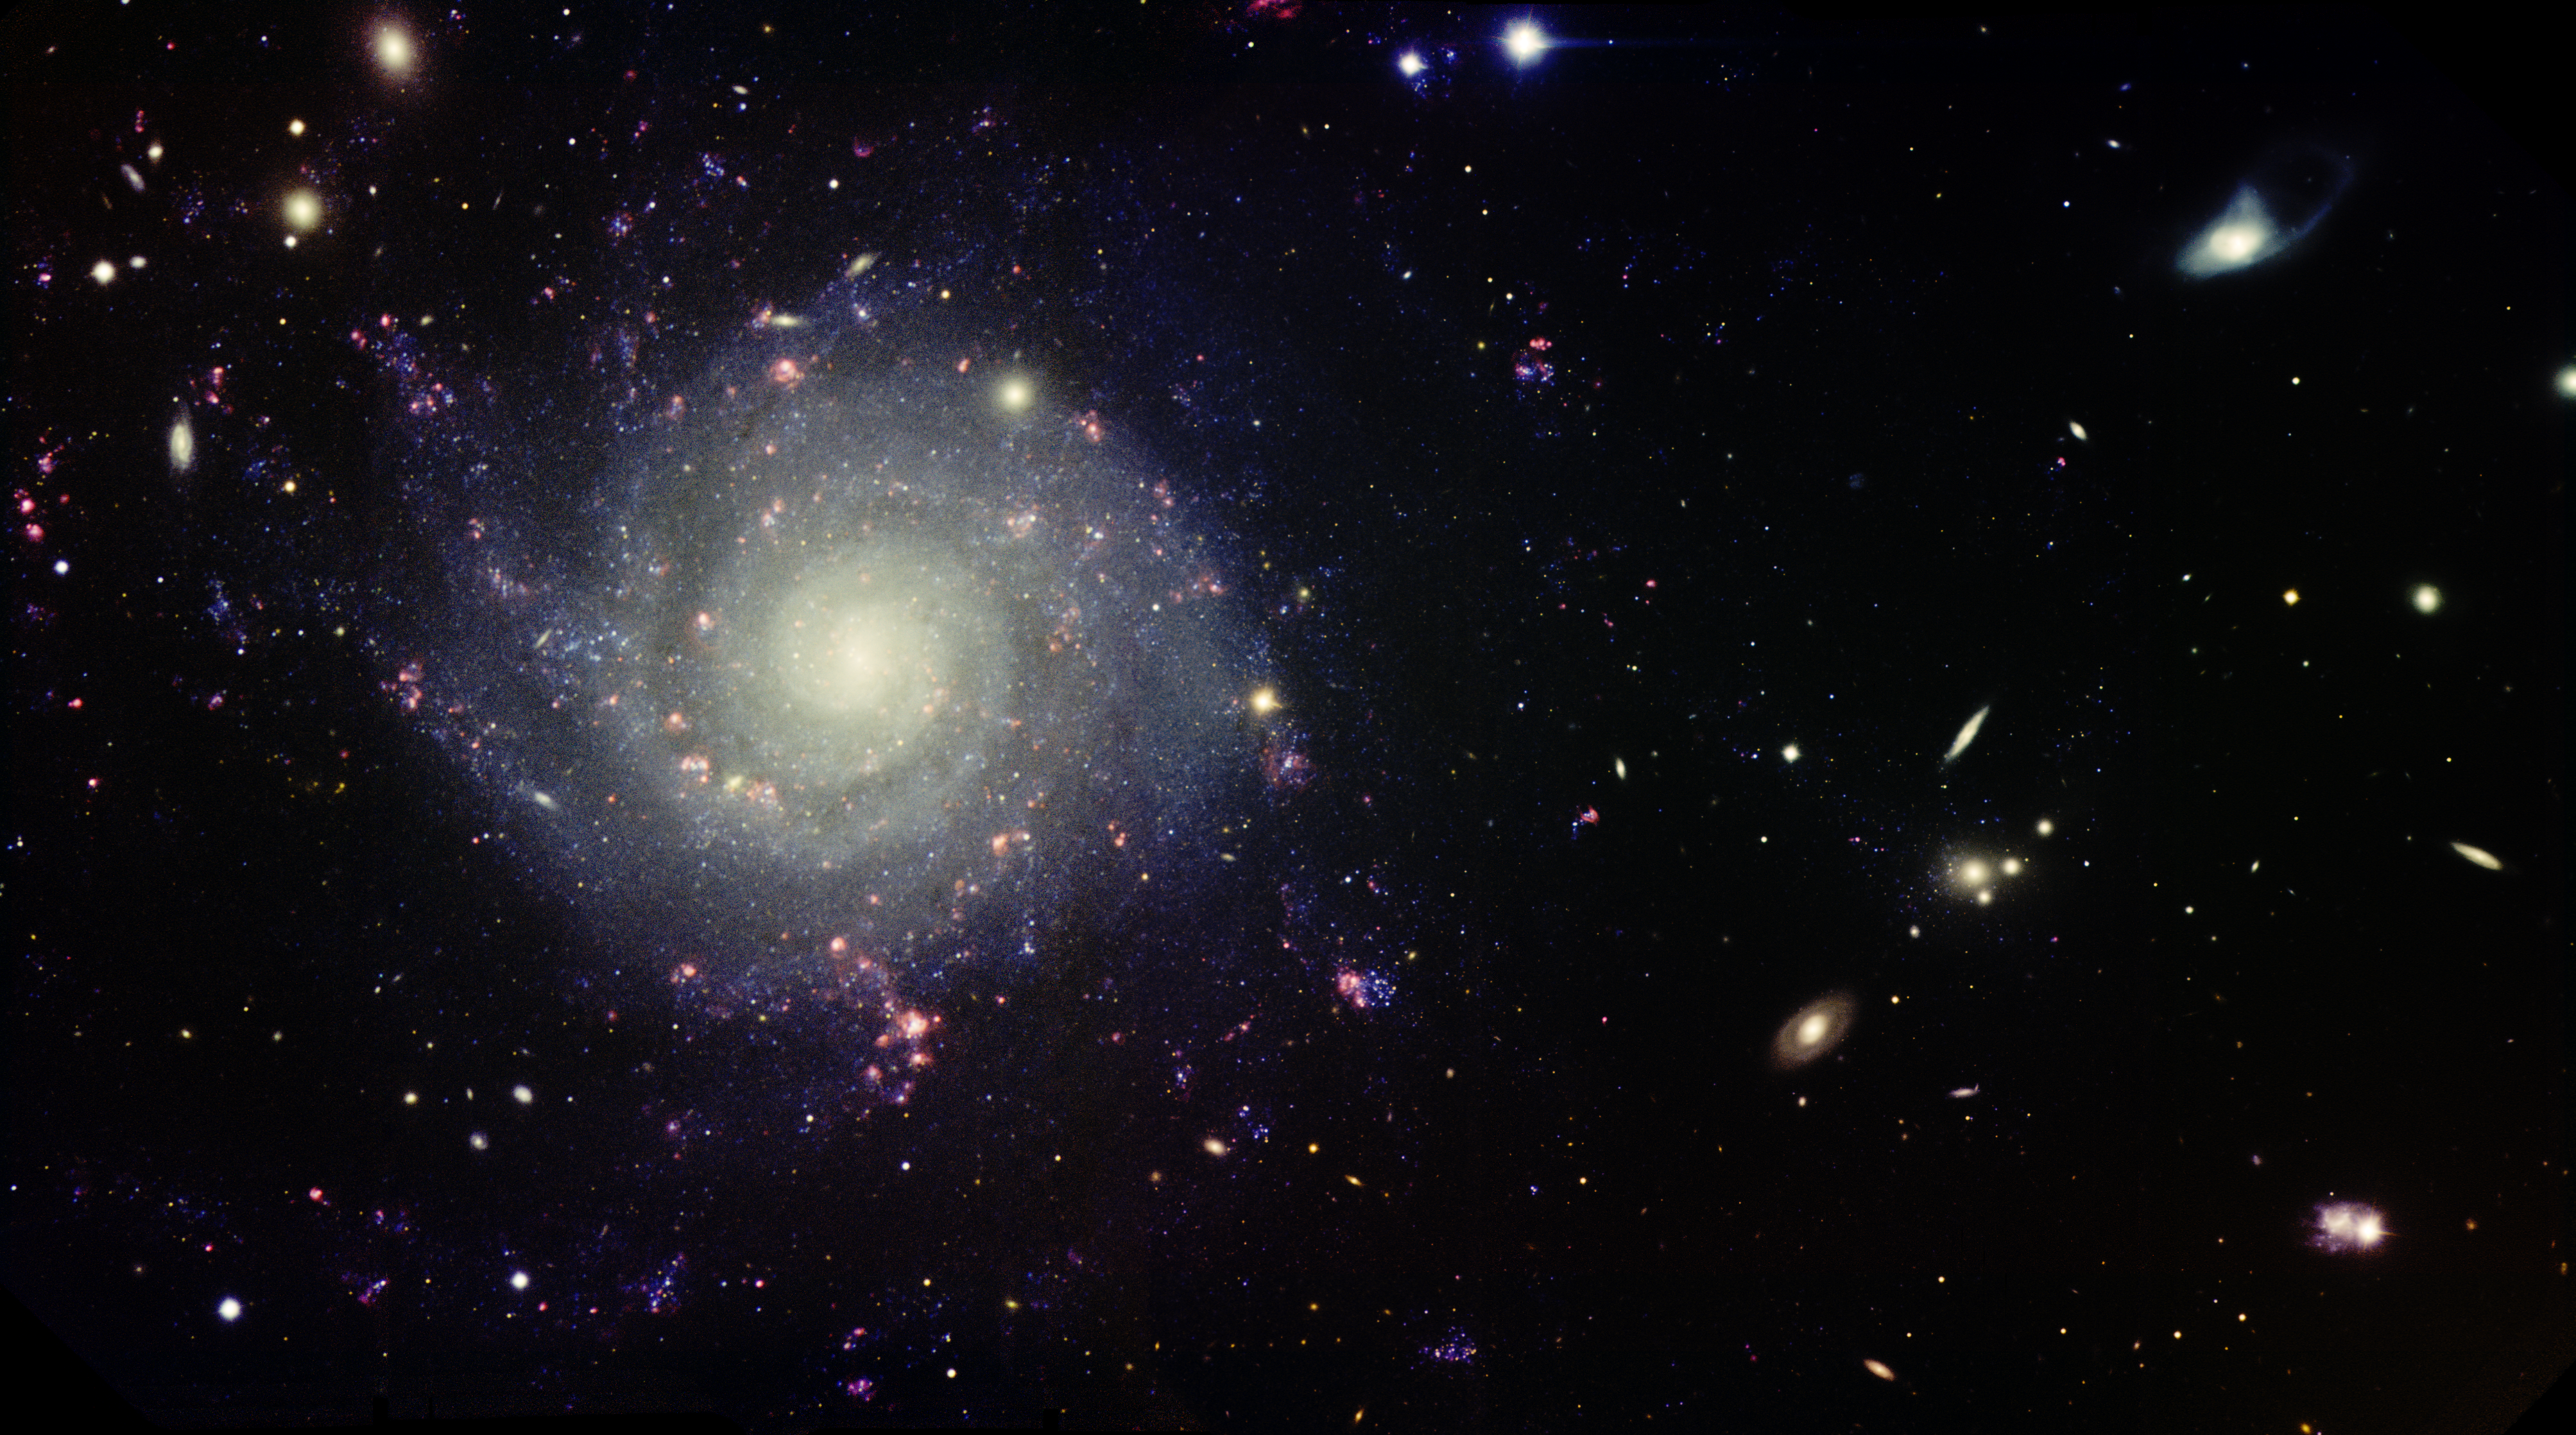

A Graceful Spiral in a Blizzard of Galaxies

This stunning image shows the dynamic spiral galaxy IC 5332 in a field of view studded with smaller, more distant, galaxies. Popularly known as the Corsage Galaxy, IC 5332 displays beautifully symmetric spiral arms that unwind gracefully from a small and compact central bulge.

Actually, IC 5332 features two main spiral arms that continually split into more feathery ones as they extend outwards. Pink “bubbles” of nebulous matter dot the arms. These are massive regions of glowing hydrogen gas and the sites of active star formation.

The abundance of galaxies surrounding IC 5332 is a chance alignment with an assortment of more distant galaxies providing a extragalactic backdrop. Astronomers suspect that IC 5332 belongs to the Sculptor group of galaxies — one of the closest to our Local Group at a distance of about 10 million light years.

Isobelle Teljega (a student at St. Margaret’s Anglican Girls School in the Brisbane suburb of Ascot, Queensland, Australia) suggested Gemini South take this image as part of her winning entry in the student division of Australia’s 2013 Gemini Astronomy Imaging Contest.

Credit: International Gemini Observatory